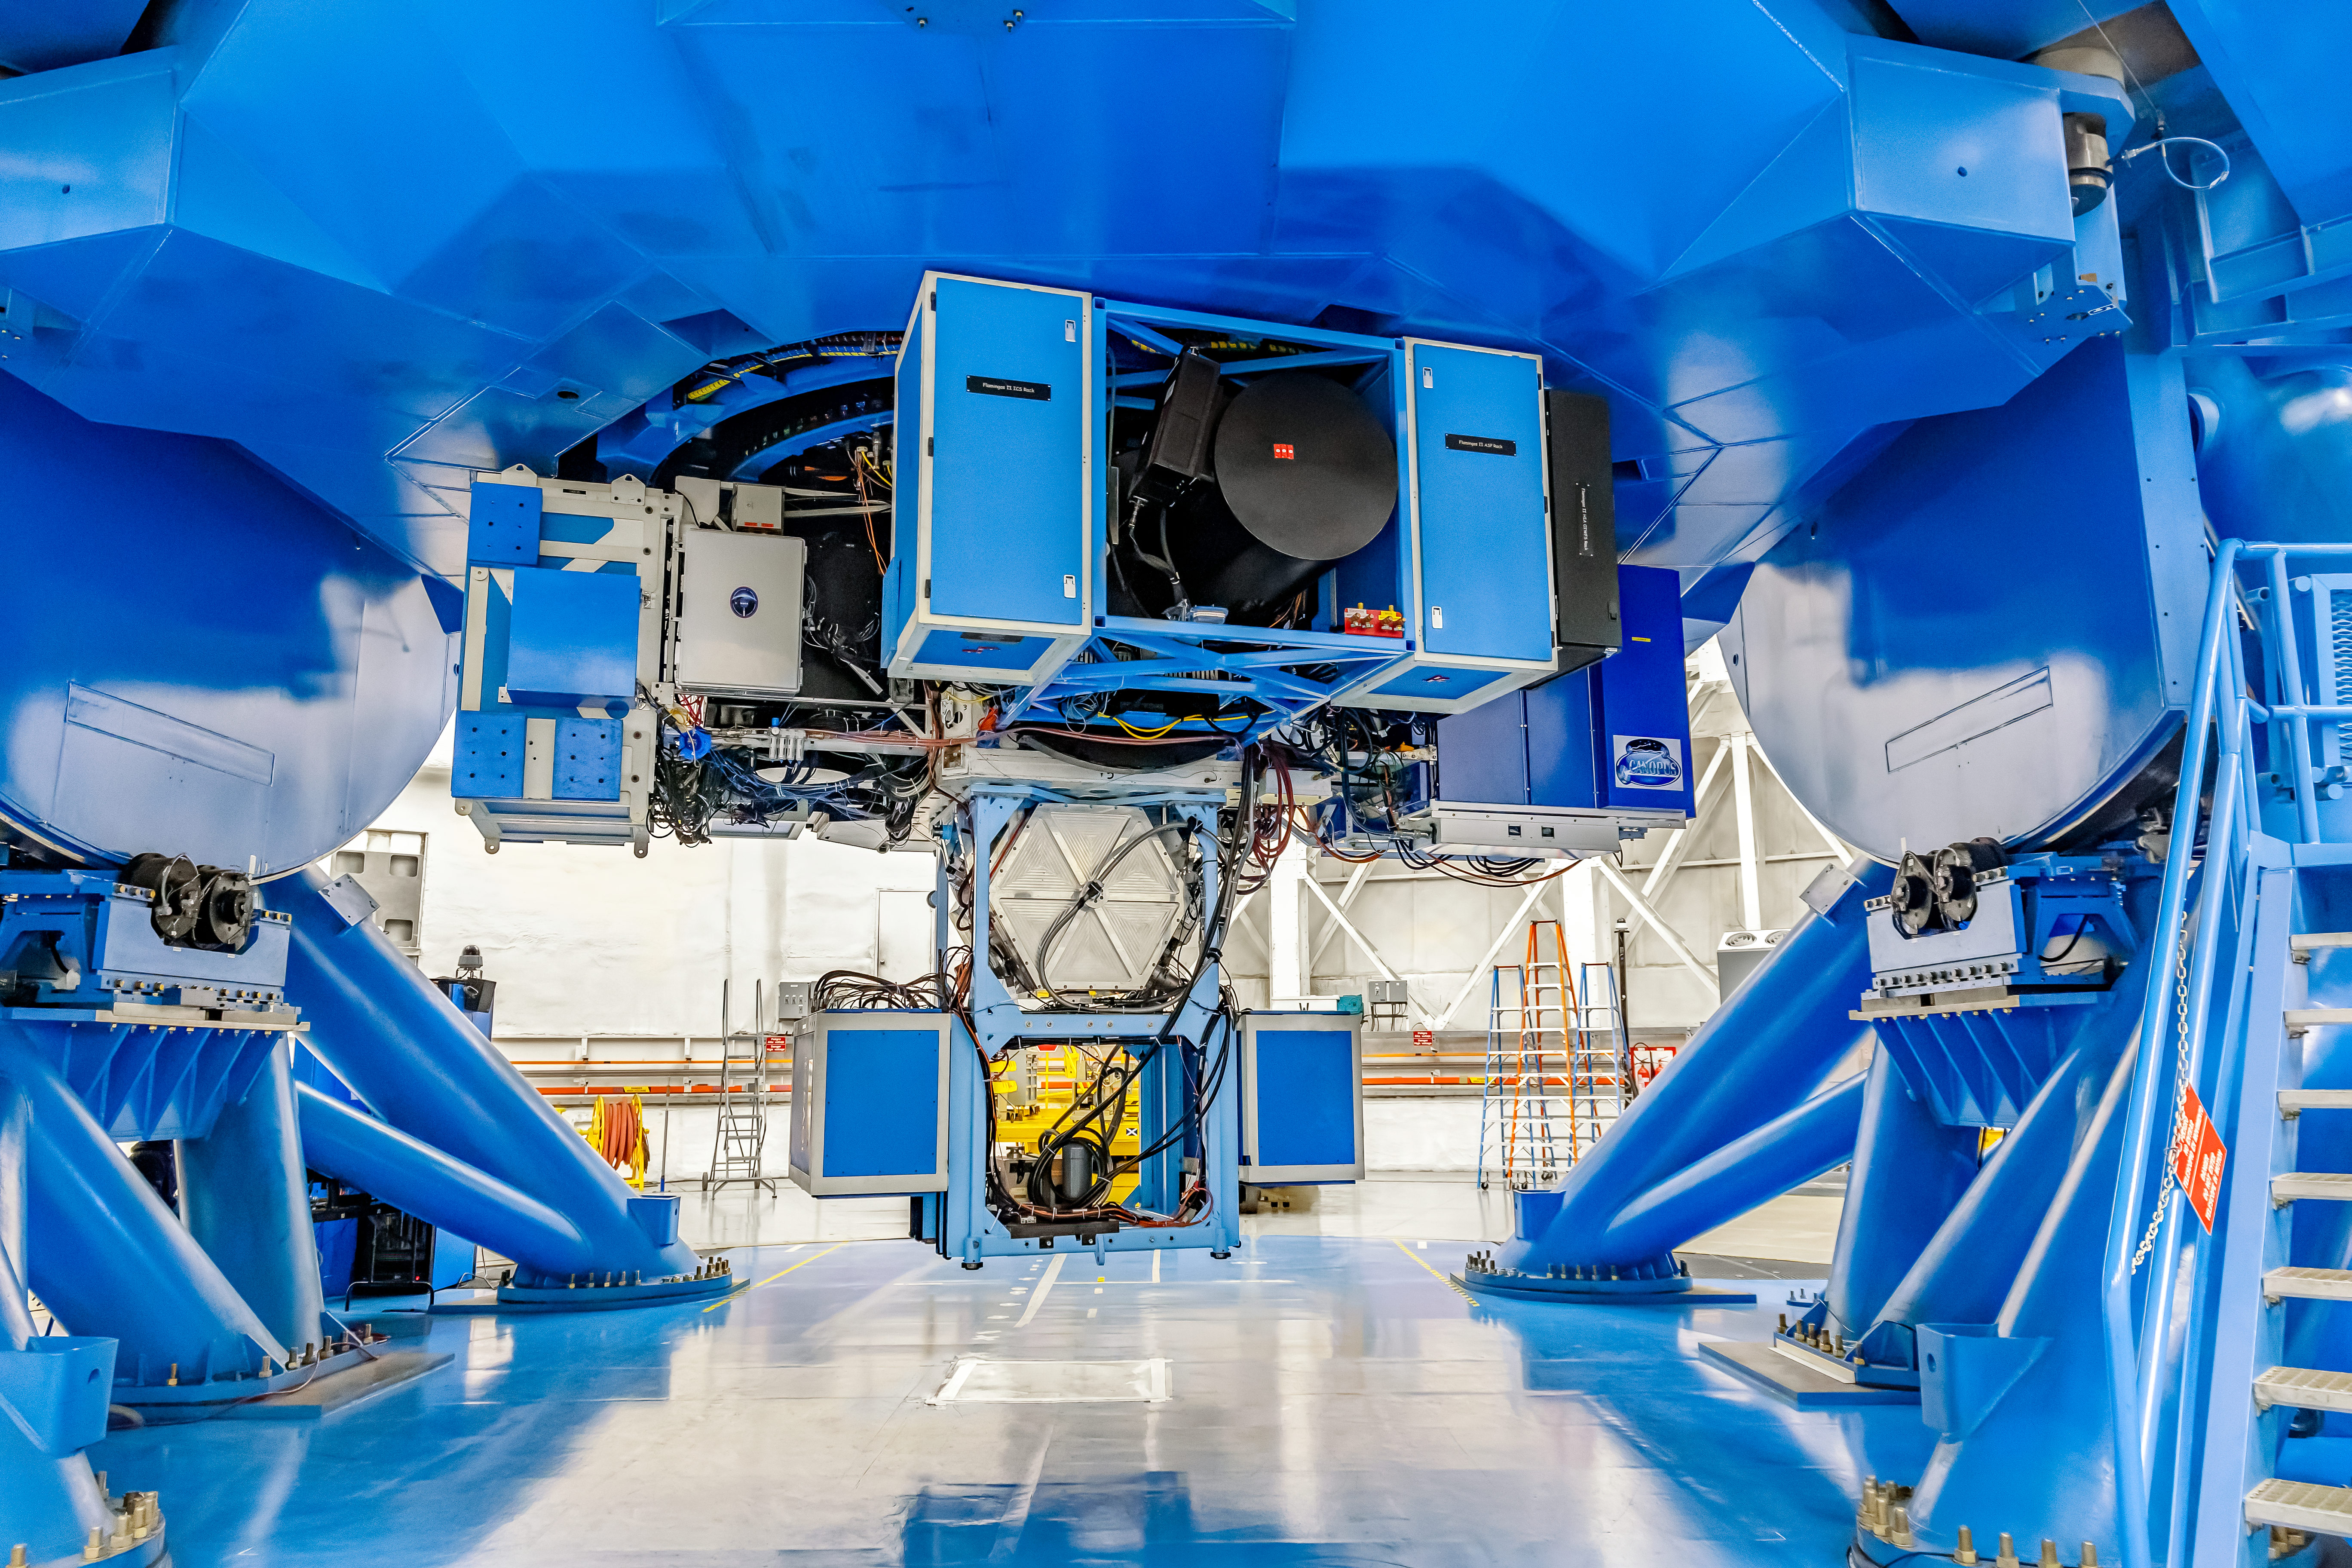

Instruments on Gemini South

Mounted on Gemini South are the following instruments from left to right: Zorro, Gemini South Adaptive Optics Imager (GSAOI), FLAMINGOS 2, and CANOPUS.

Credit: CTIO/NOIRLab/NSF/AURA/D. Munizaga